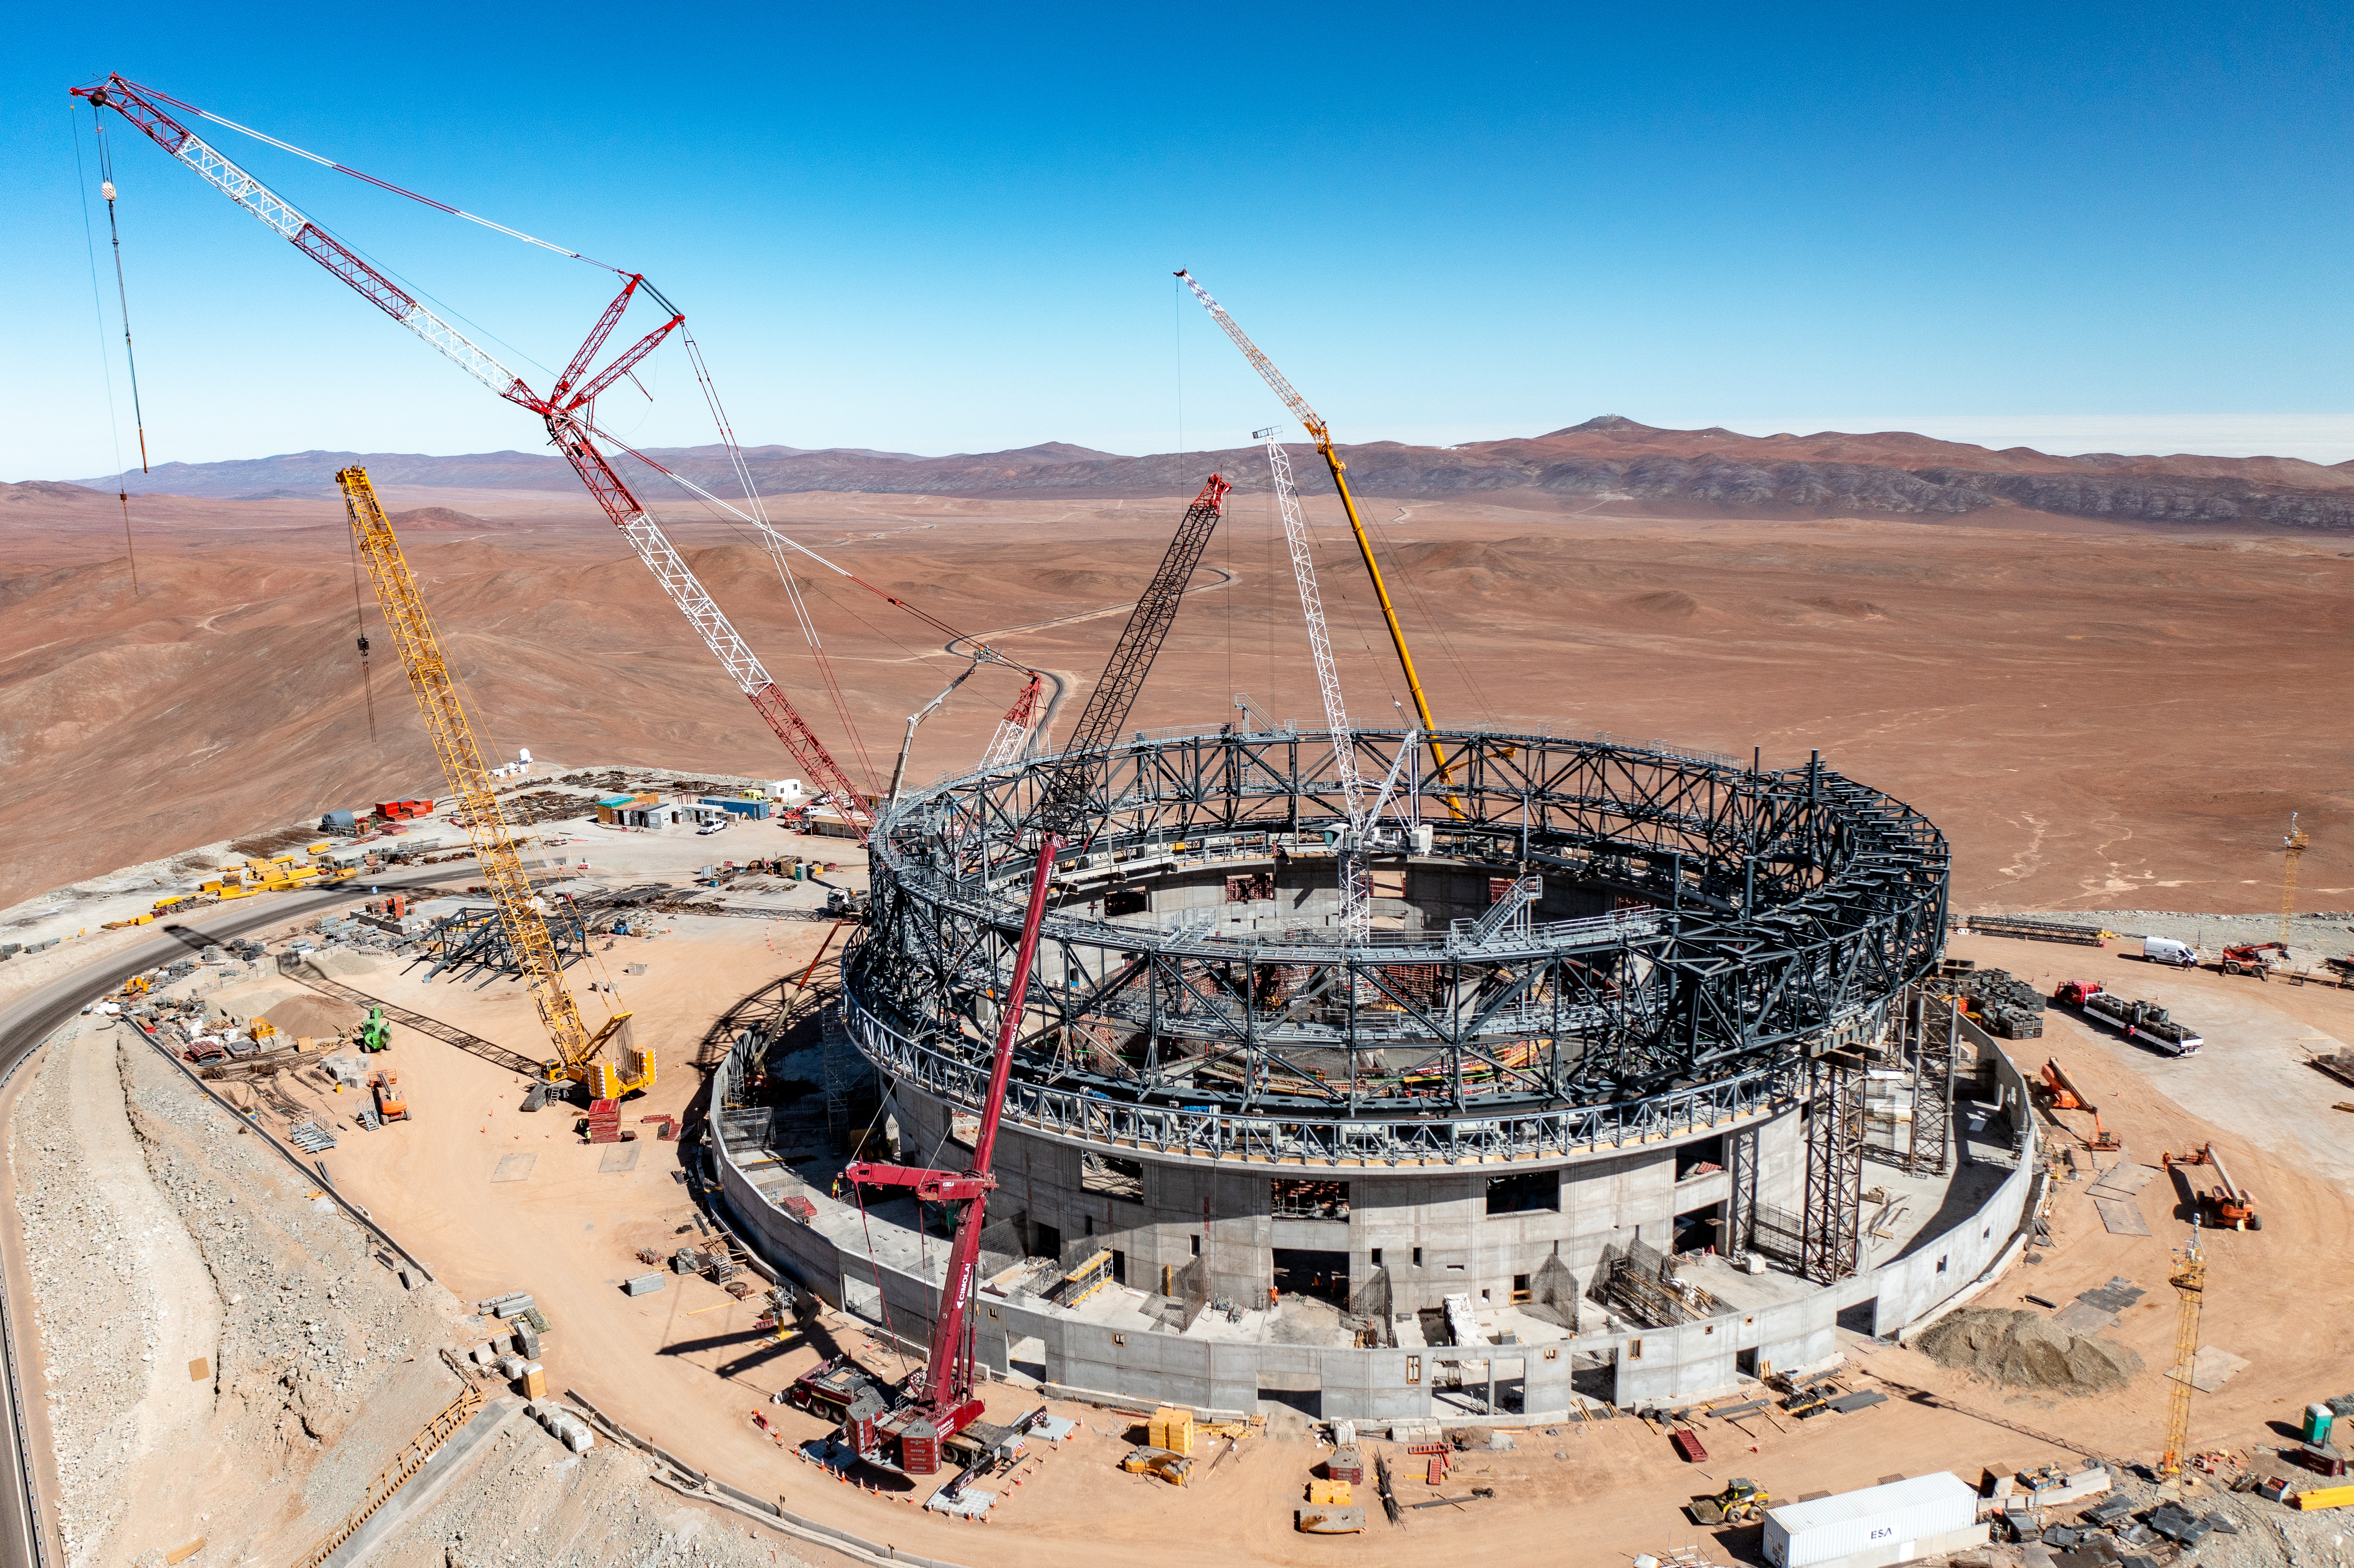

Piece by piece, the ELT is coming together

In Chile’s Atacama desert, ESO’s very own colosseum — the Extremely Large Telescope, or ELT –– is being assembled. As this image taken in early June 2023 shows, progress is moving quickly on the construction site, as the steel frame of the telescope’s dome is pieced together.

Parts of the steel backbone running around the edge of the building are fitted together at the ELT base camp before being transported to the platform atop Cerro Armazones using specialised transporters. Not an easy feat given that these pre-assembled steel blocks weigh some 70 tonnes! Once they’re on location, the giant steel Lego-like blocks are hoisted up using the gigantic cranes you see here, and mounted on a rail inserted into trolleys. The entire dome, which will weigh 6,100 tonnes, will rotate on these trolleys when the ELT enters operation.

If you peer into the distance, to the right of the yellow crane coming up from behind the structure, you might just be able to make out another of ESO’s telescopes: the Very Large Telescope, watching from afar how its new sibling takes shape.

Credit: G. Hüdepohl (atacamaphoto.com)/ESO